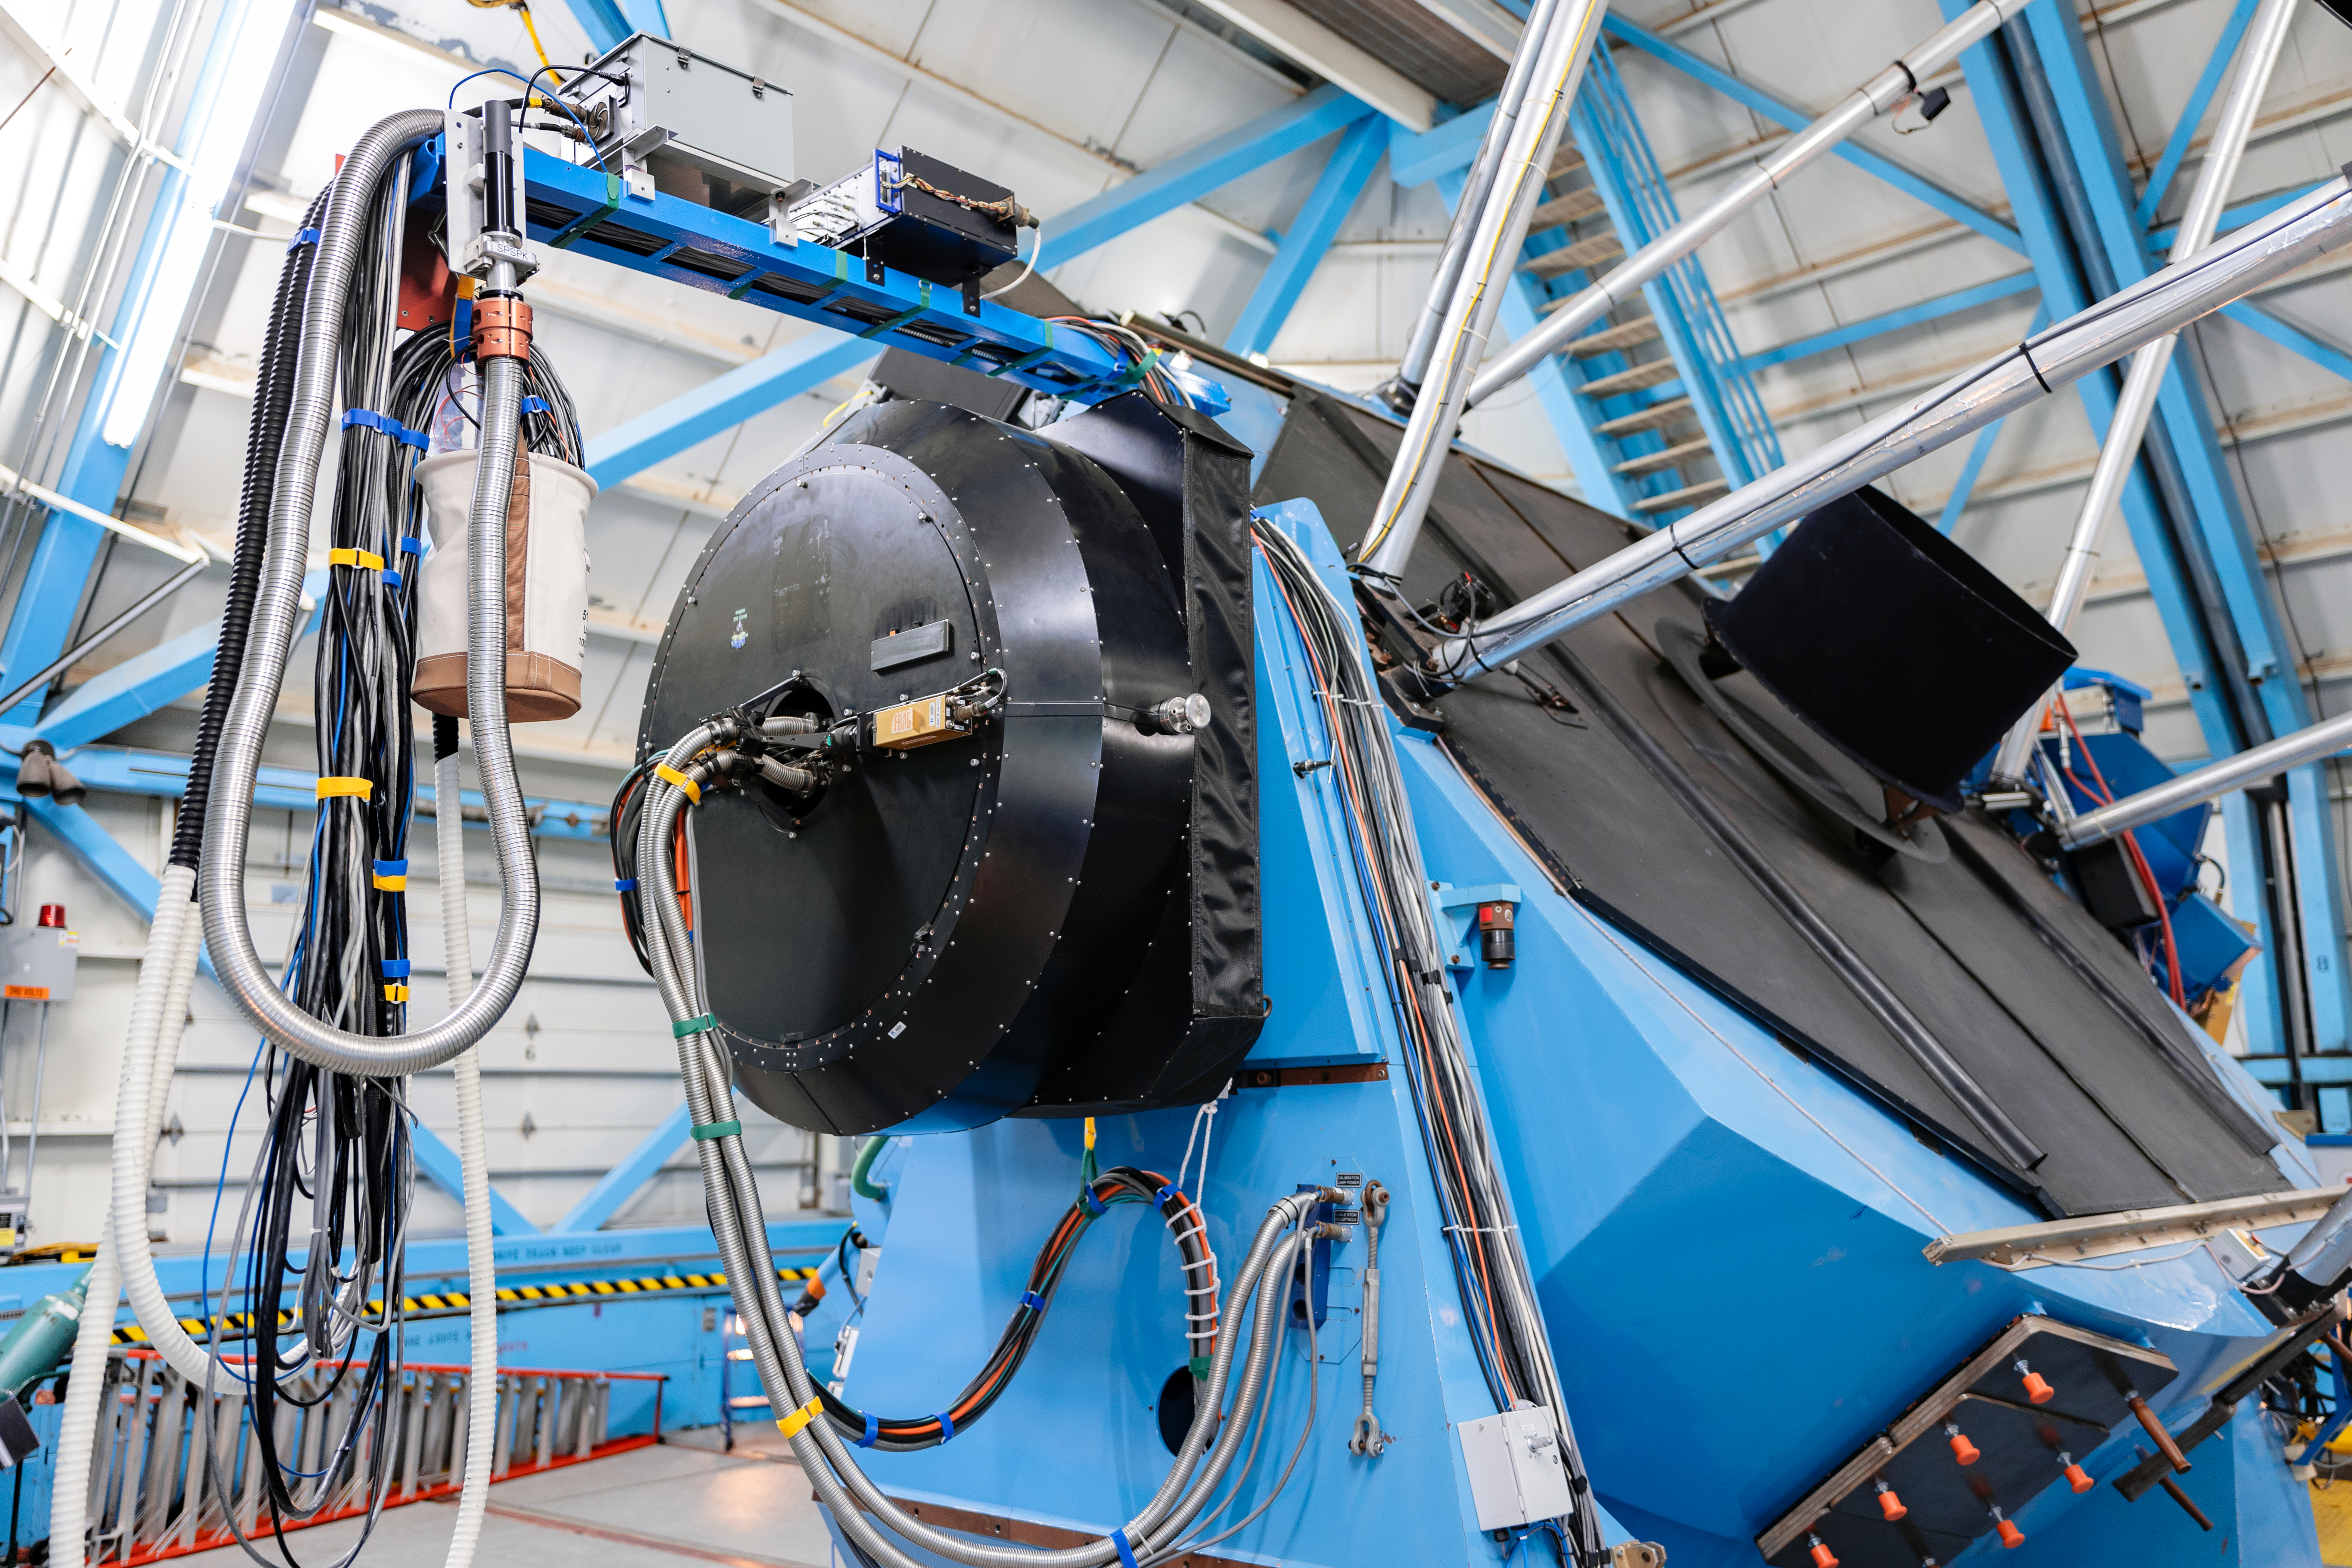

WIYN telescope multi-fiber spectrograph

The WIYN 3.5m telescope, showing the multi-fiber spectrograph known as Hydra mounted to its dedicated Nasmyth port.

Credit: KPNO/NOIRLab/NSF/AURA/T. Slovinský